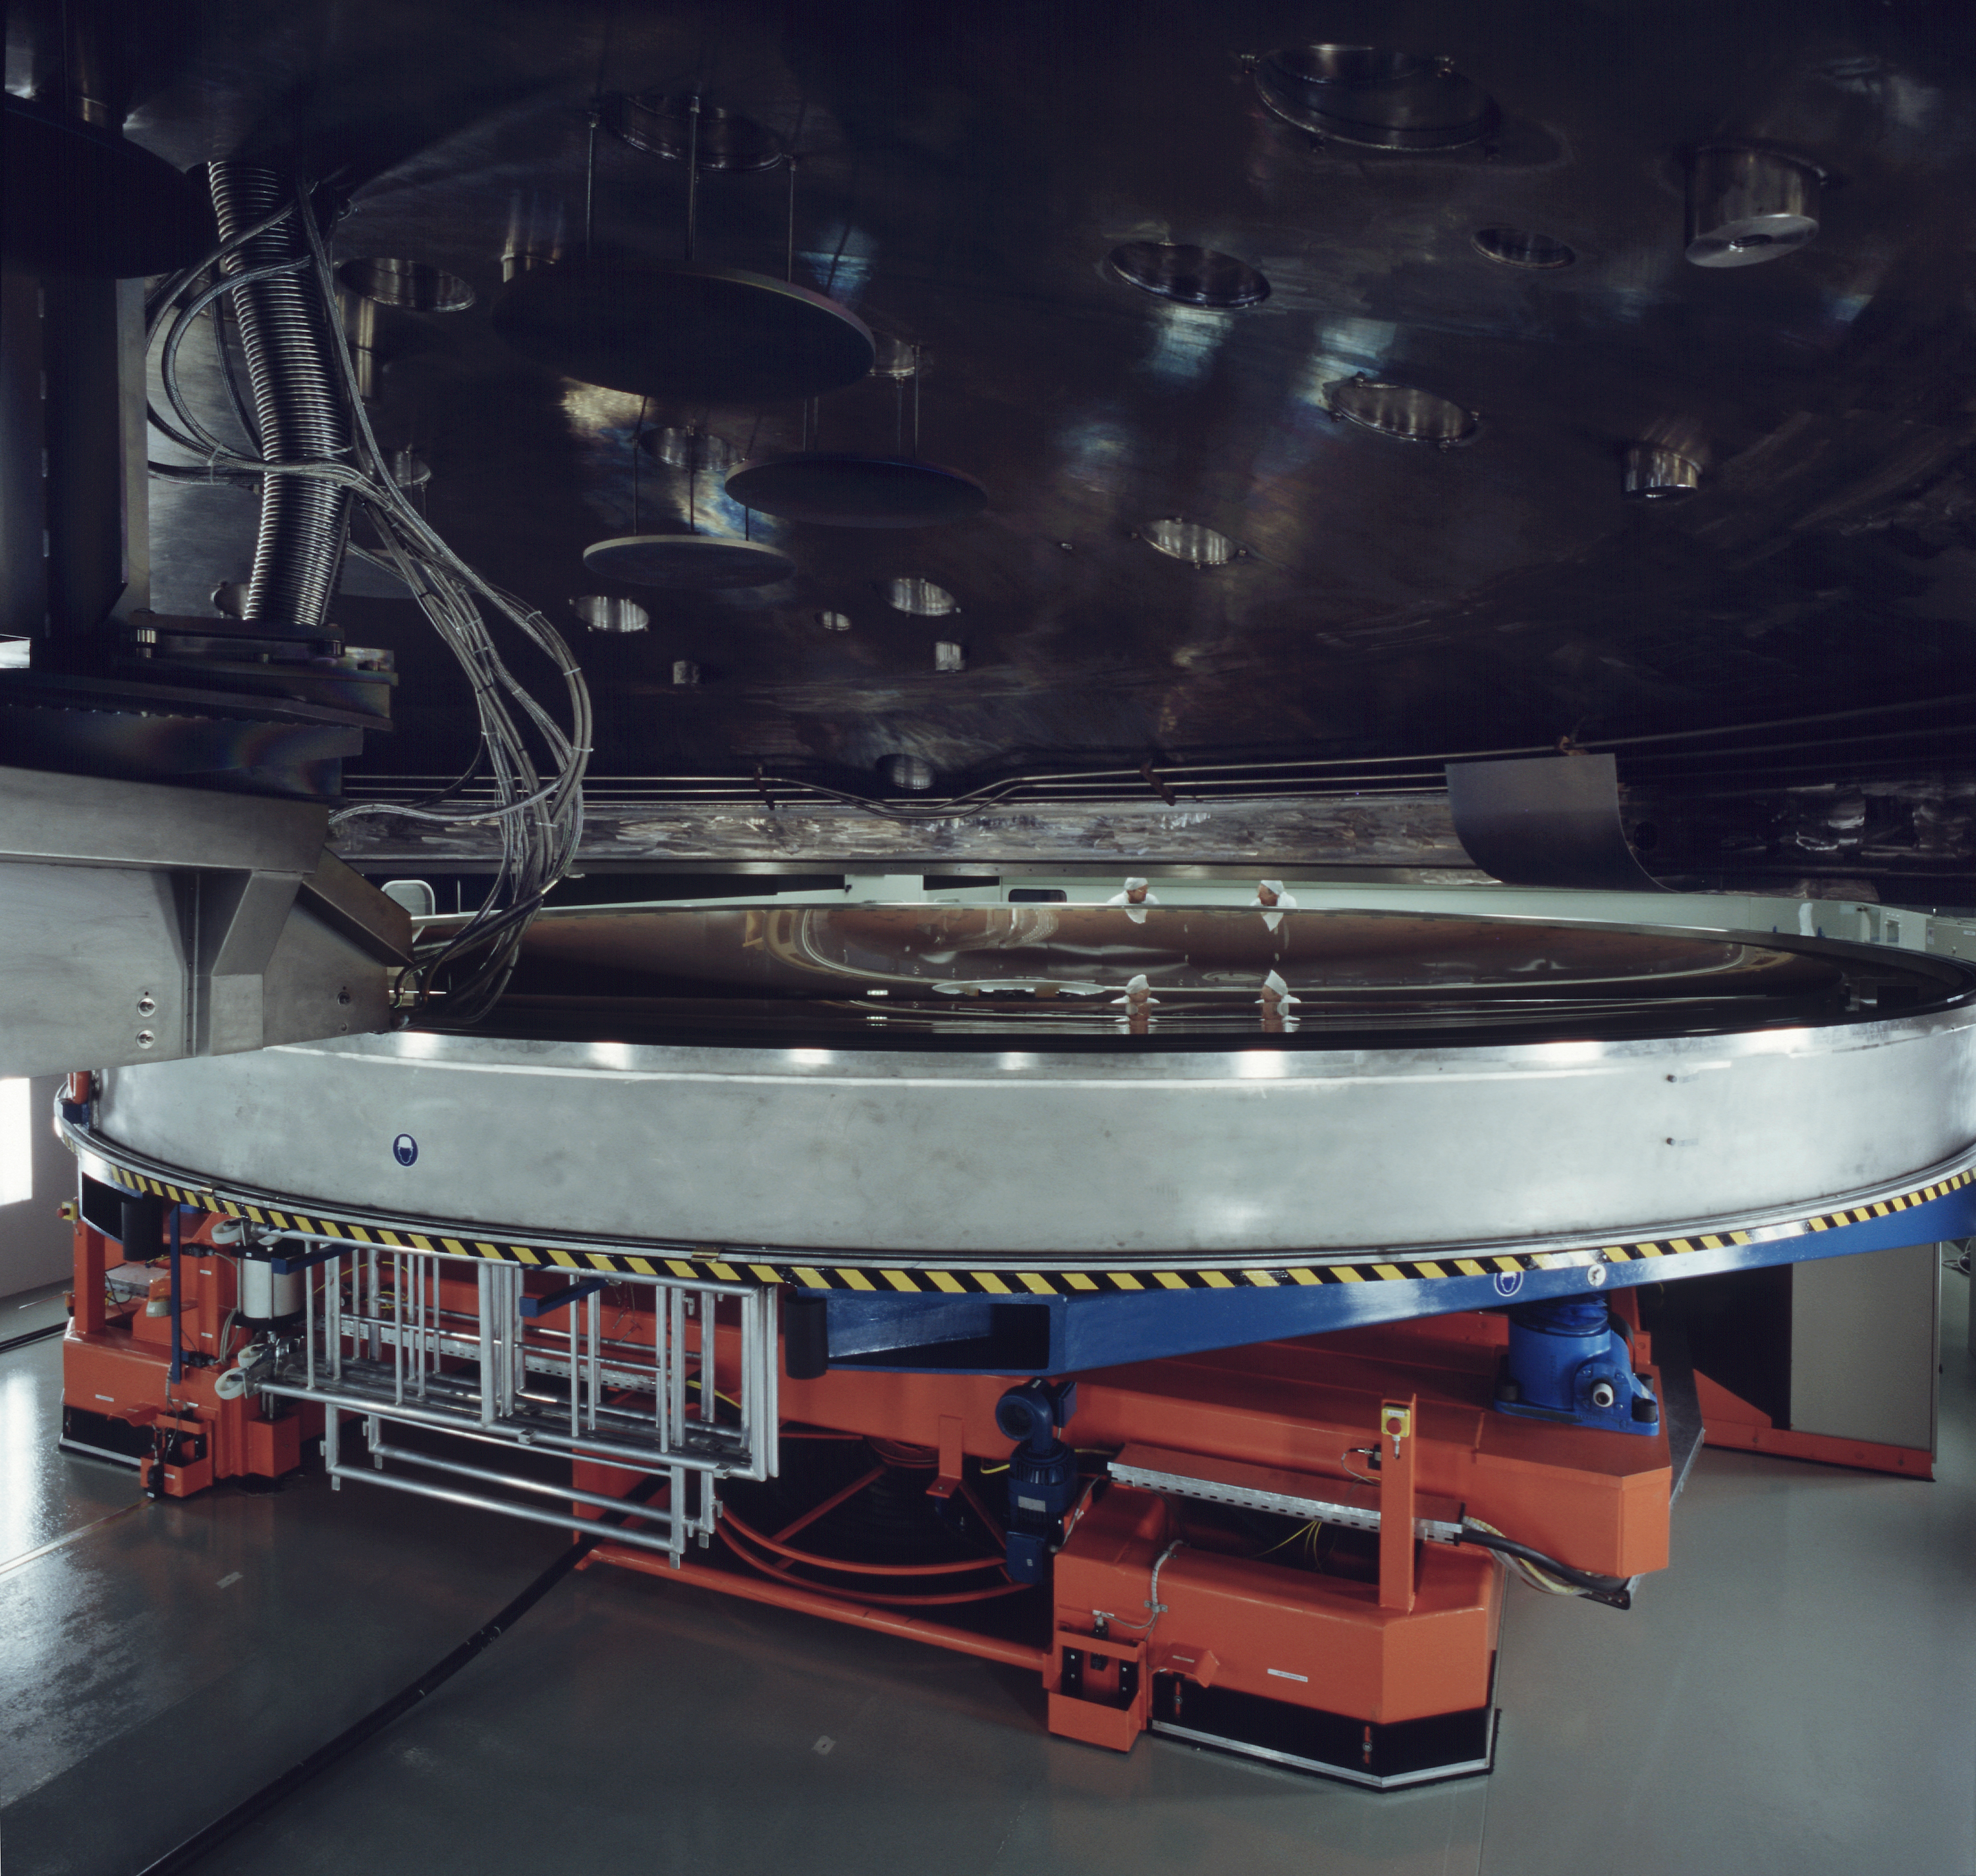

In the coating chamber

The mirror is positioned in the Coating Chambre. (Photo obtained on March 16, 2000).

Astronomical mirrors must be regularly coated in order to retain their ability to reflect light efficiently. ANTU and KUEYEN, the two first VLT Unit Telescopes to enter into operation did so while construction work was still ongoing at the top of Paranal. During this period, there was unsually much dust in the air, some of which was deposited on the large mirrors of these two telescopes. It was therefore decided to re-aluminize these mirrors when the work was over. This was done in February and March 2000. For this delicate operation, the mirror cell with the 22-tonnes, 8.2-m Zerodur mirror is removed from the telescope and wrapped in a protective cover. It is then moved out of the telescope enclosure and placed on a carriage that is hauled down the mountain to the Mirror Maintenance Building (MMB). Here the old aluminium layer is removed and the mirror is carefully washed, before it is placed in the Coating Tank. A new and clean aluminium layer is deposited by the sputtering technique. After careful checking, the mirror is brought back to the telescope and mounted. This photo was obtained at the time when KUEYEN's mirror was undergoing this process.

Credit: ESO